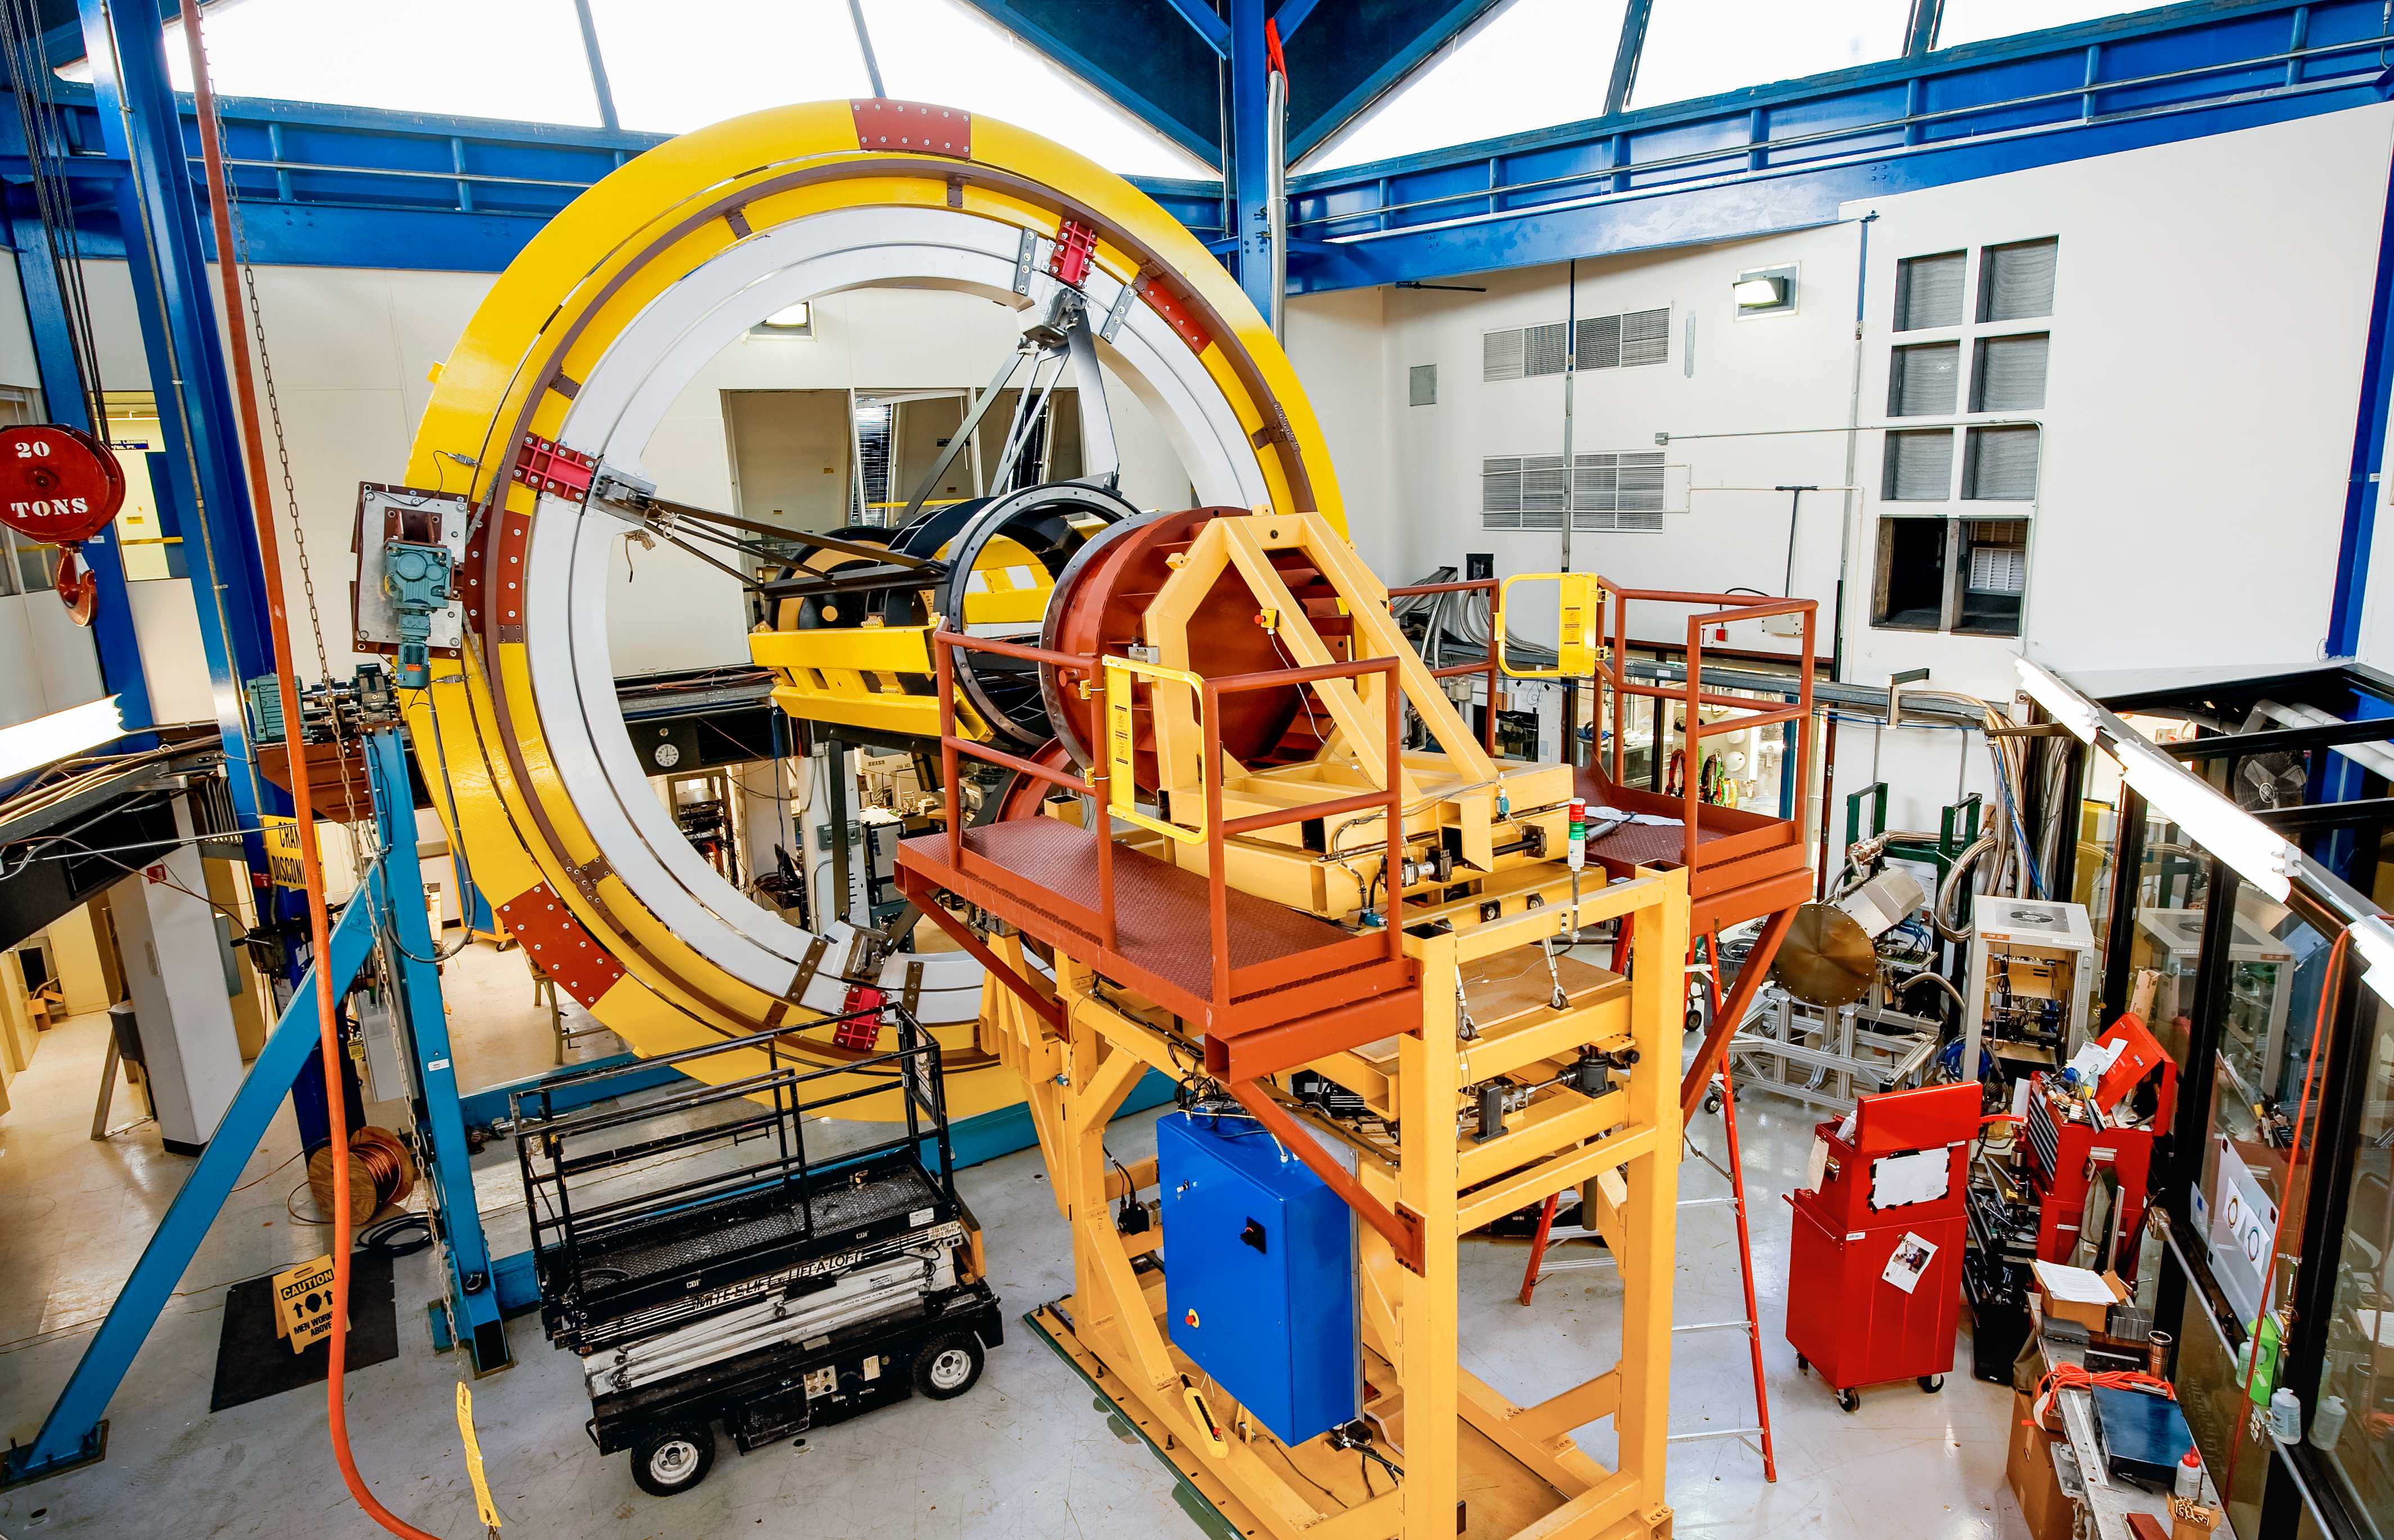

Cage of the camera (DECam) for the Dark Energy Survey

Cage of the camera (DECam) for the Dark Energy Survey.

Credit: DOE/FNAL/DECam/R. Hahn/CTIO/NOIRLab/NSF/AURA